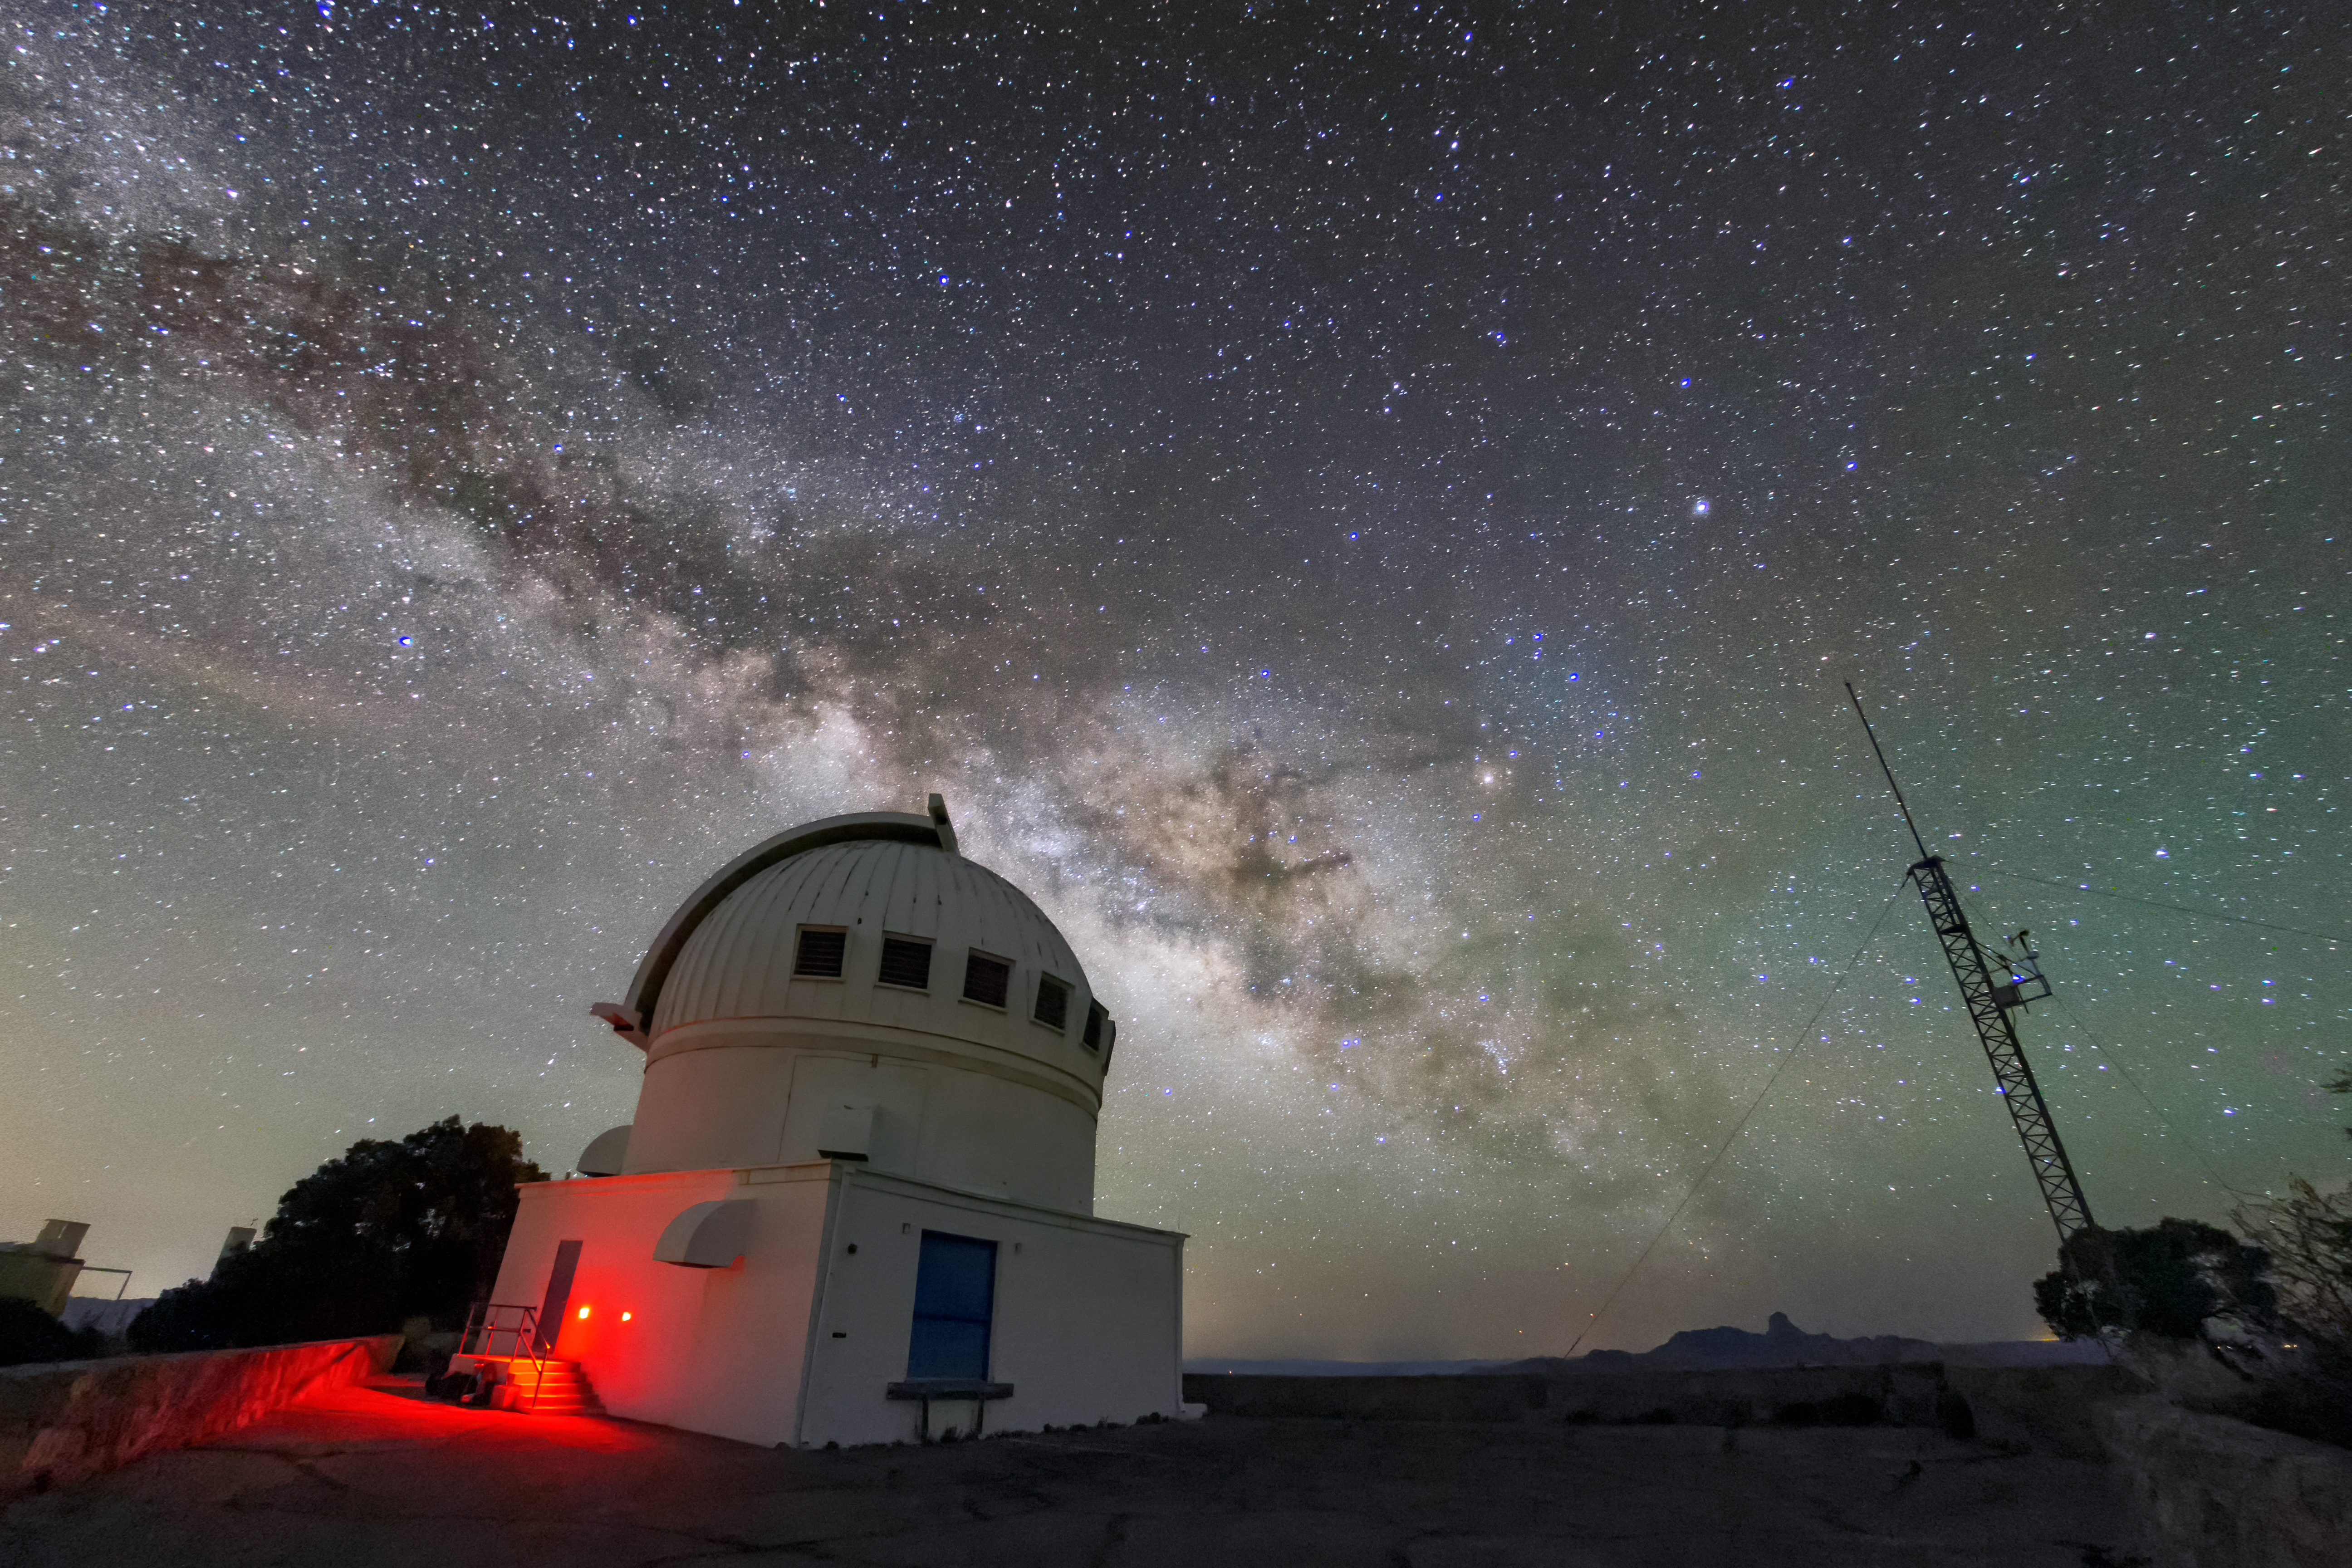

Milky Way over the WIYN 0.9-meter Telescope

The Milky Way can be seen over the WIYN 0.9-meter Telescope in this long-exposure photo.

Credit: NOIRLab/AURA/NSF/R. Sparks